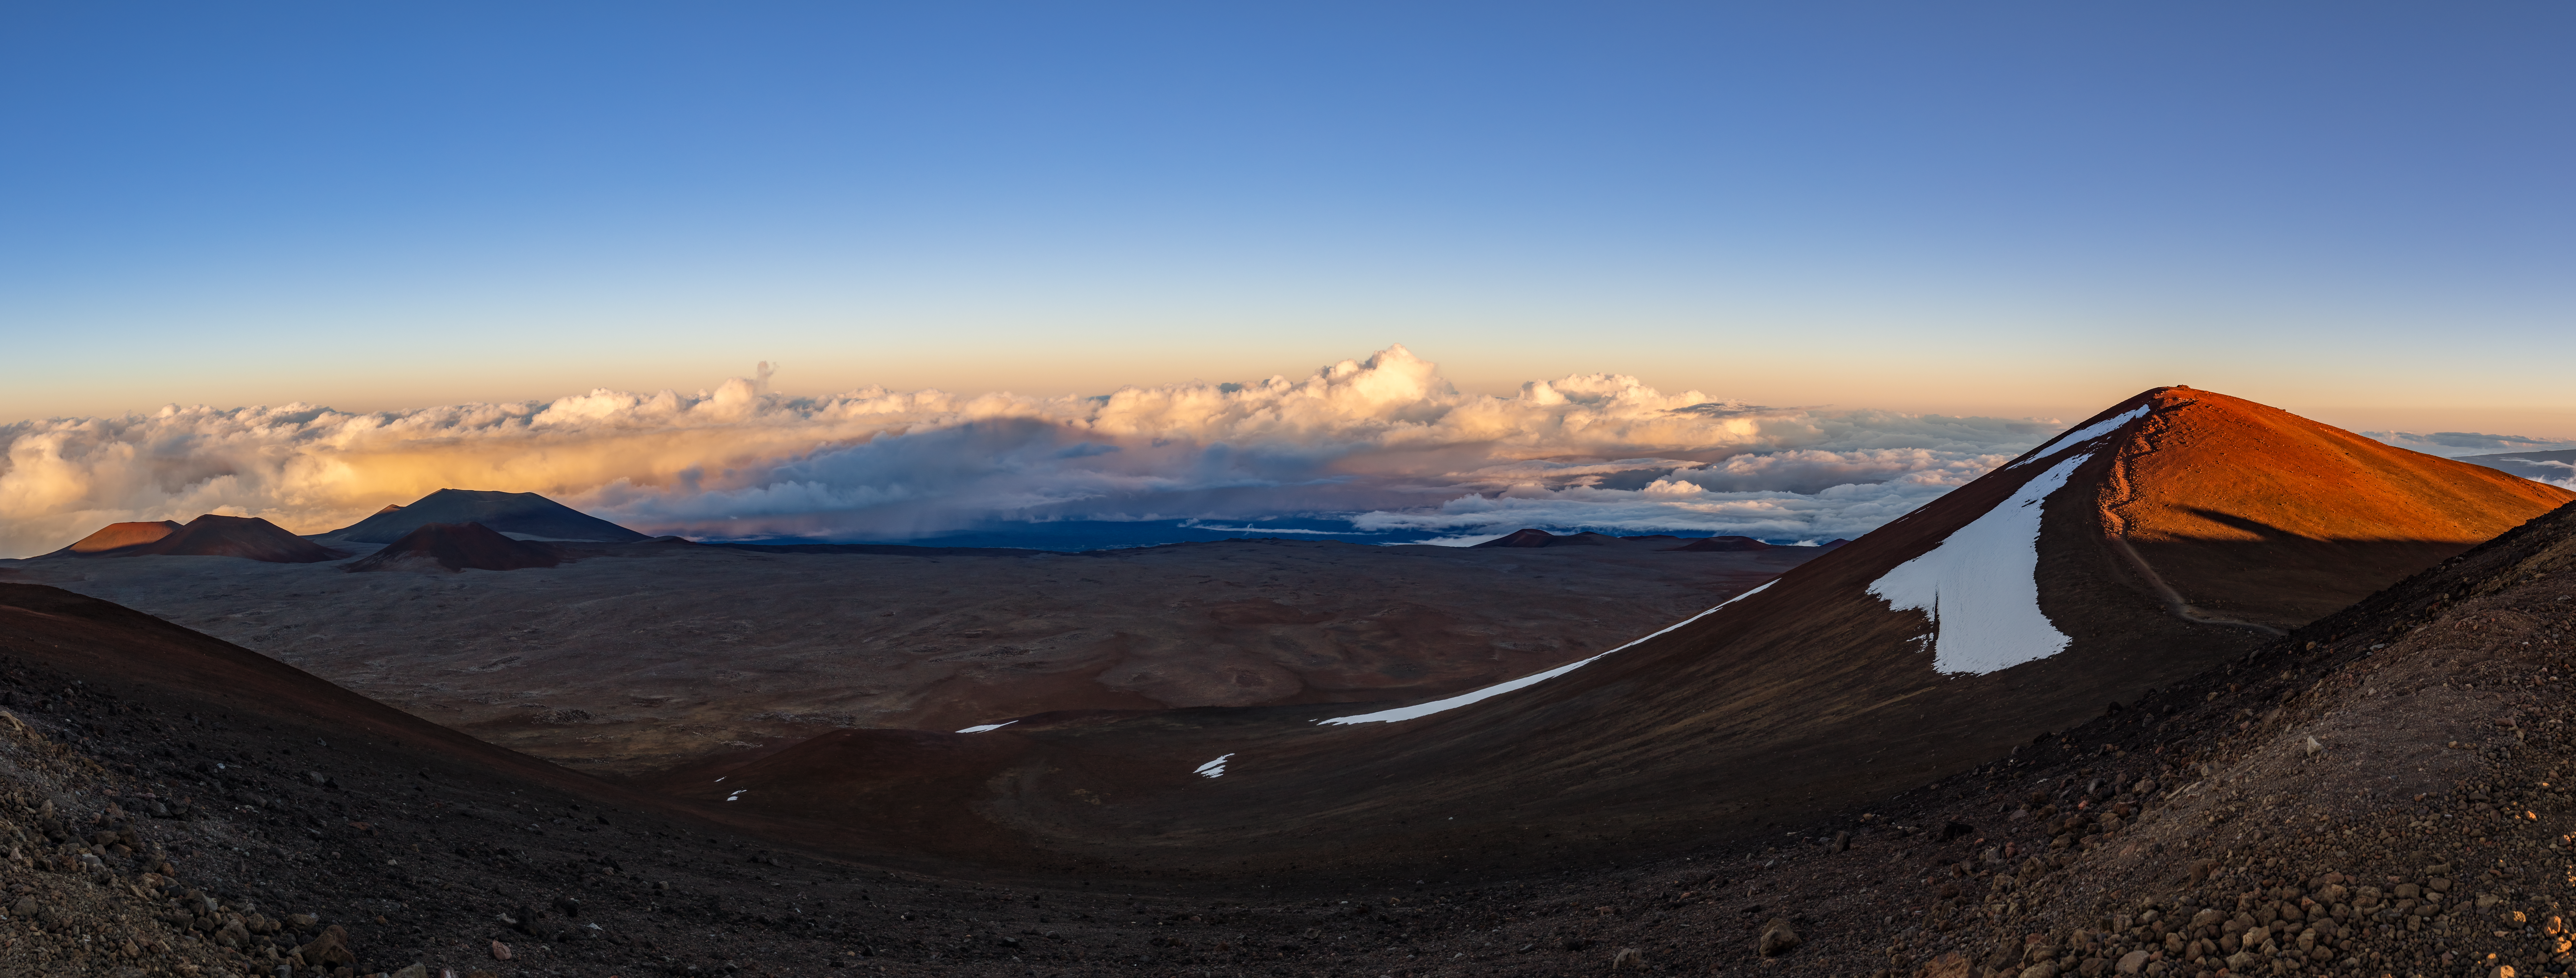

Sunset at Maunakea Panorama

A panoramic shot of a beautiful sunset at Maunakea in Hawai‘i. In the far distance, the Sun casts the shadow of Maunakea's summit against a backdrop of clouds.

Credit: International Gemini Observatory/NOIRLab/NSF/AURA/ T. Slovinský